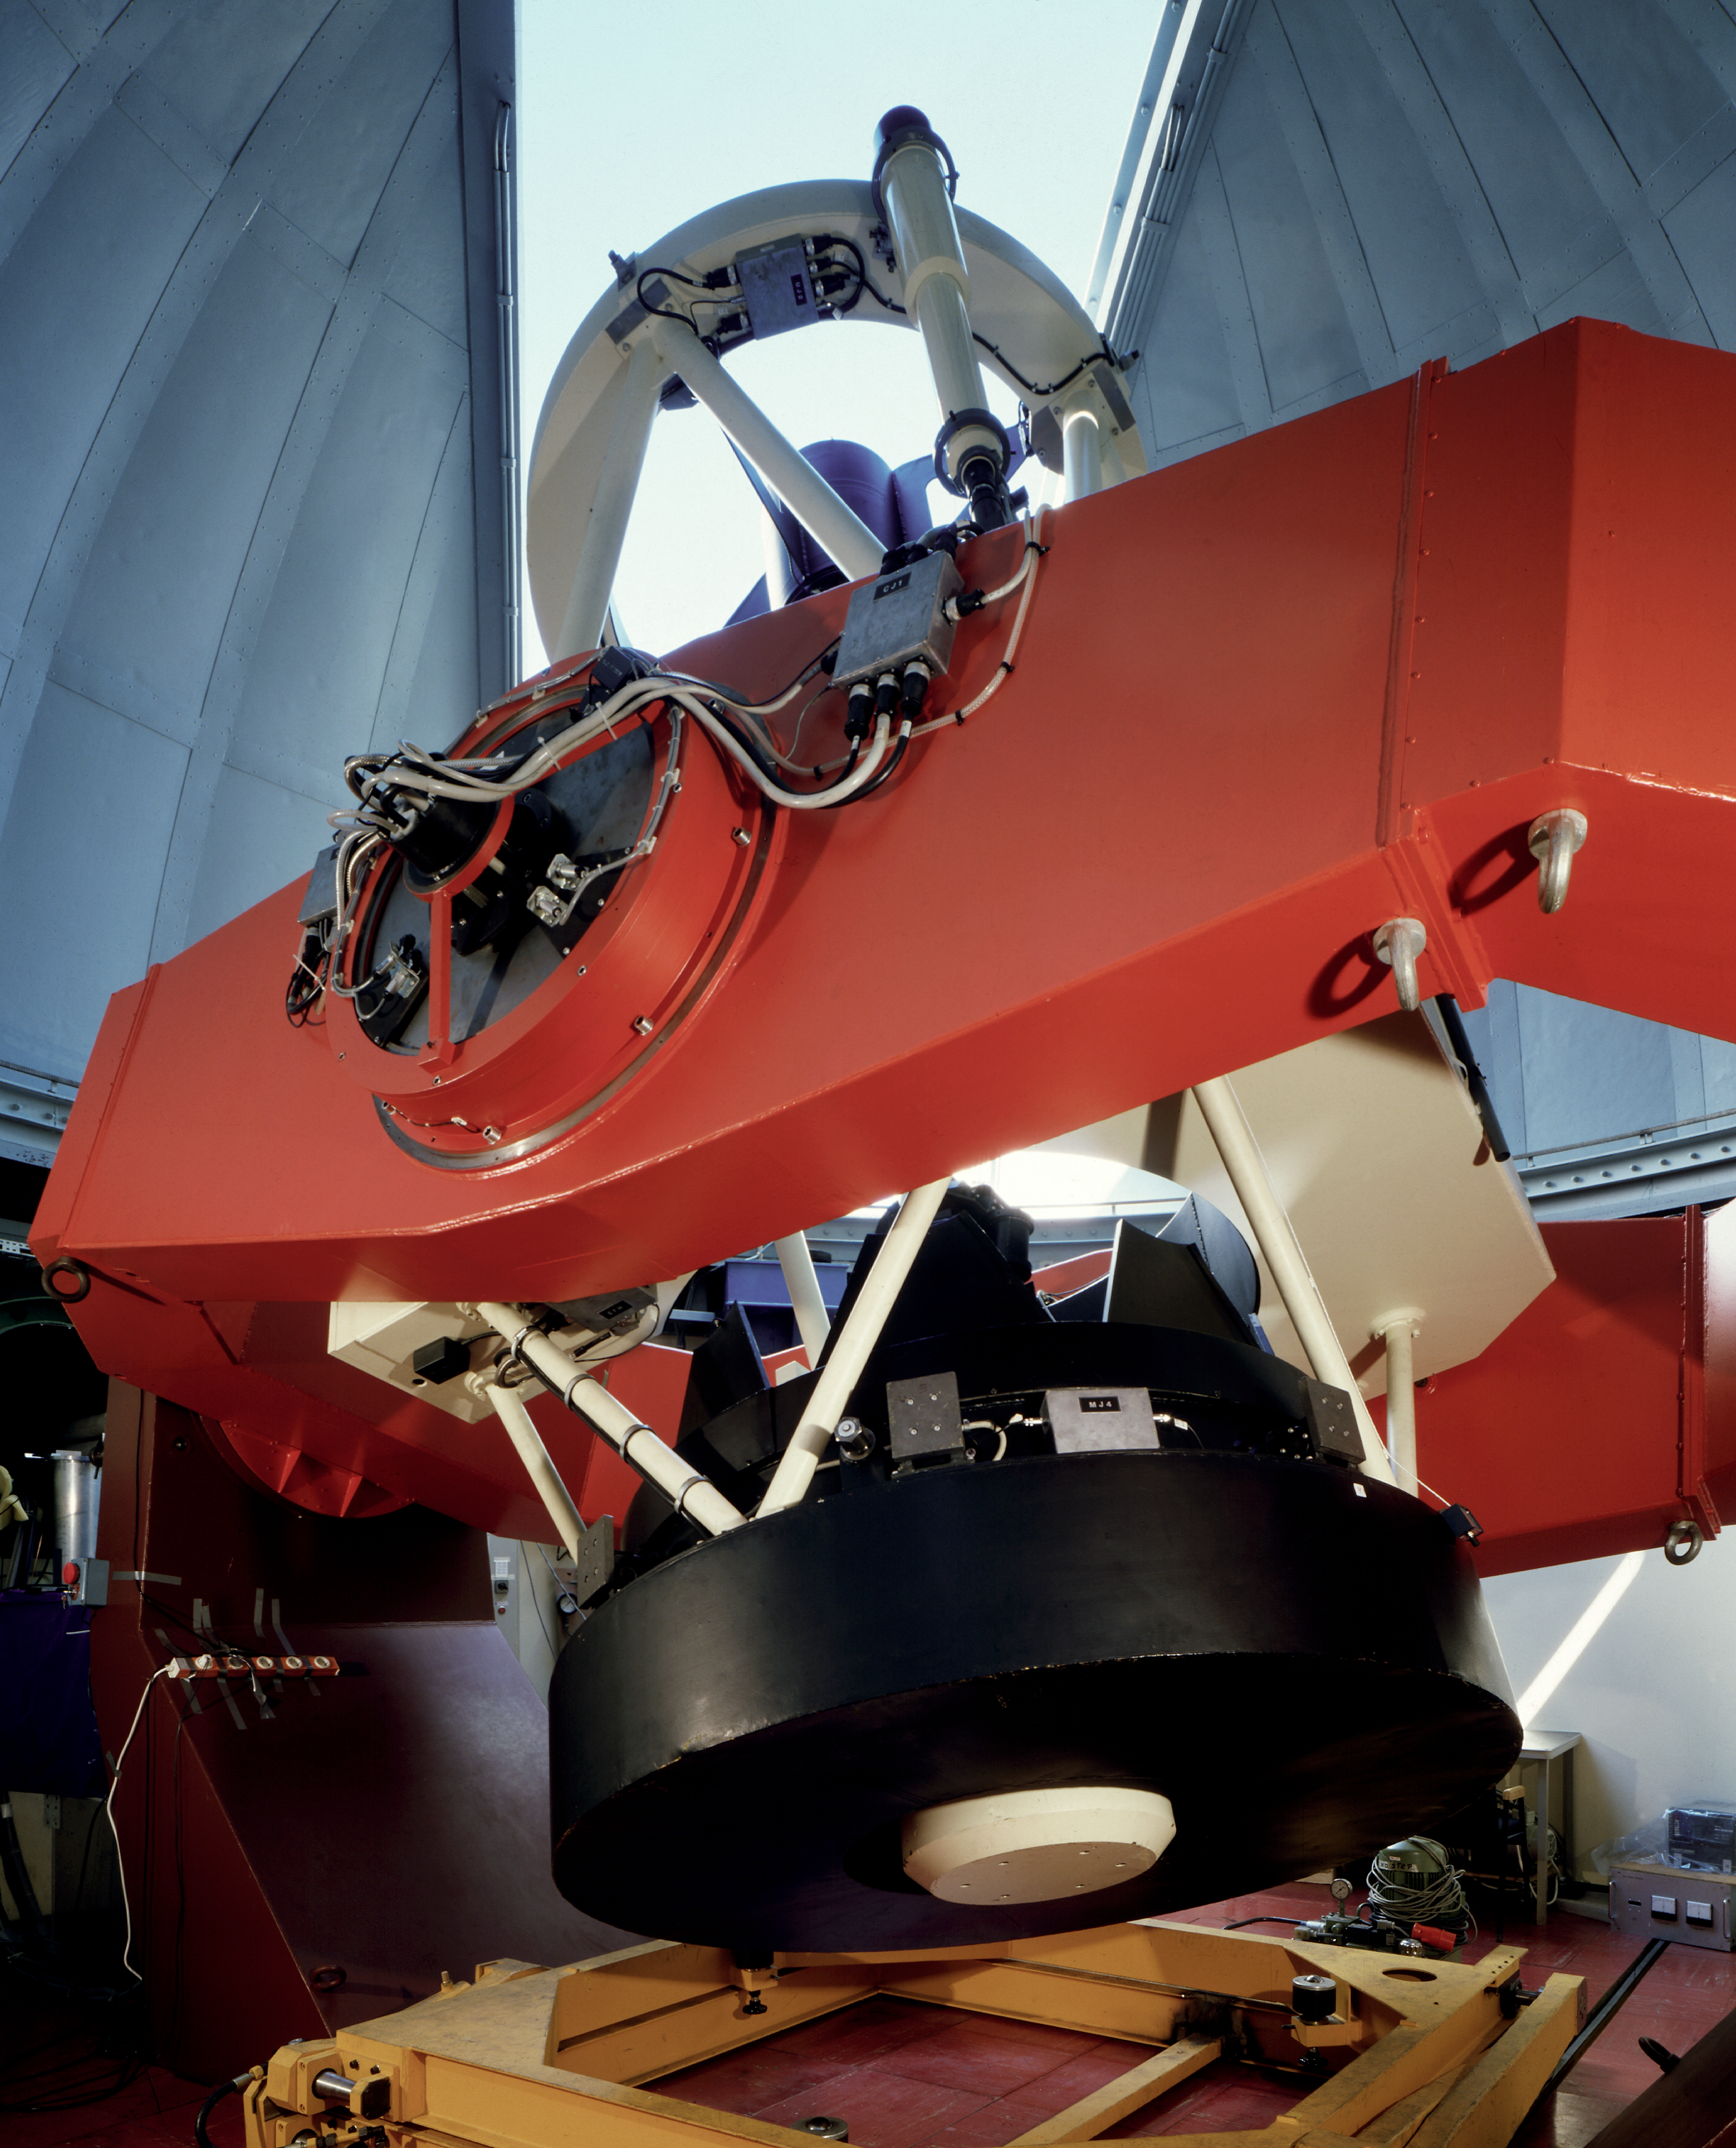

ESO Coudé Auxiliary Telescope (CAT)

This photograph shows the 1.4-m CAT telescope in its enclosure. This telescope is located on La Silla Observatory in Chile. The ESO Coudé Auxiliary Telescope (CAT) has a 1.4 m primary mirror and is alt-alt mounted. It is housed in a smaller dome, adjacent to the 3.6 m telescope and feeds the 3.6 m Coudé Echelle Spectrometer through a light tunnel. The CAT is fully computer controlled. It has been used for many different types of astronomical observations, including millimetre radio mapping of CO clouds near the galactic centre.

Credit: ESO